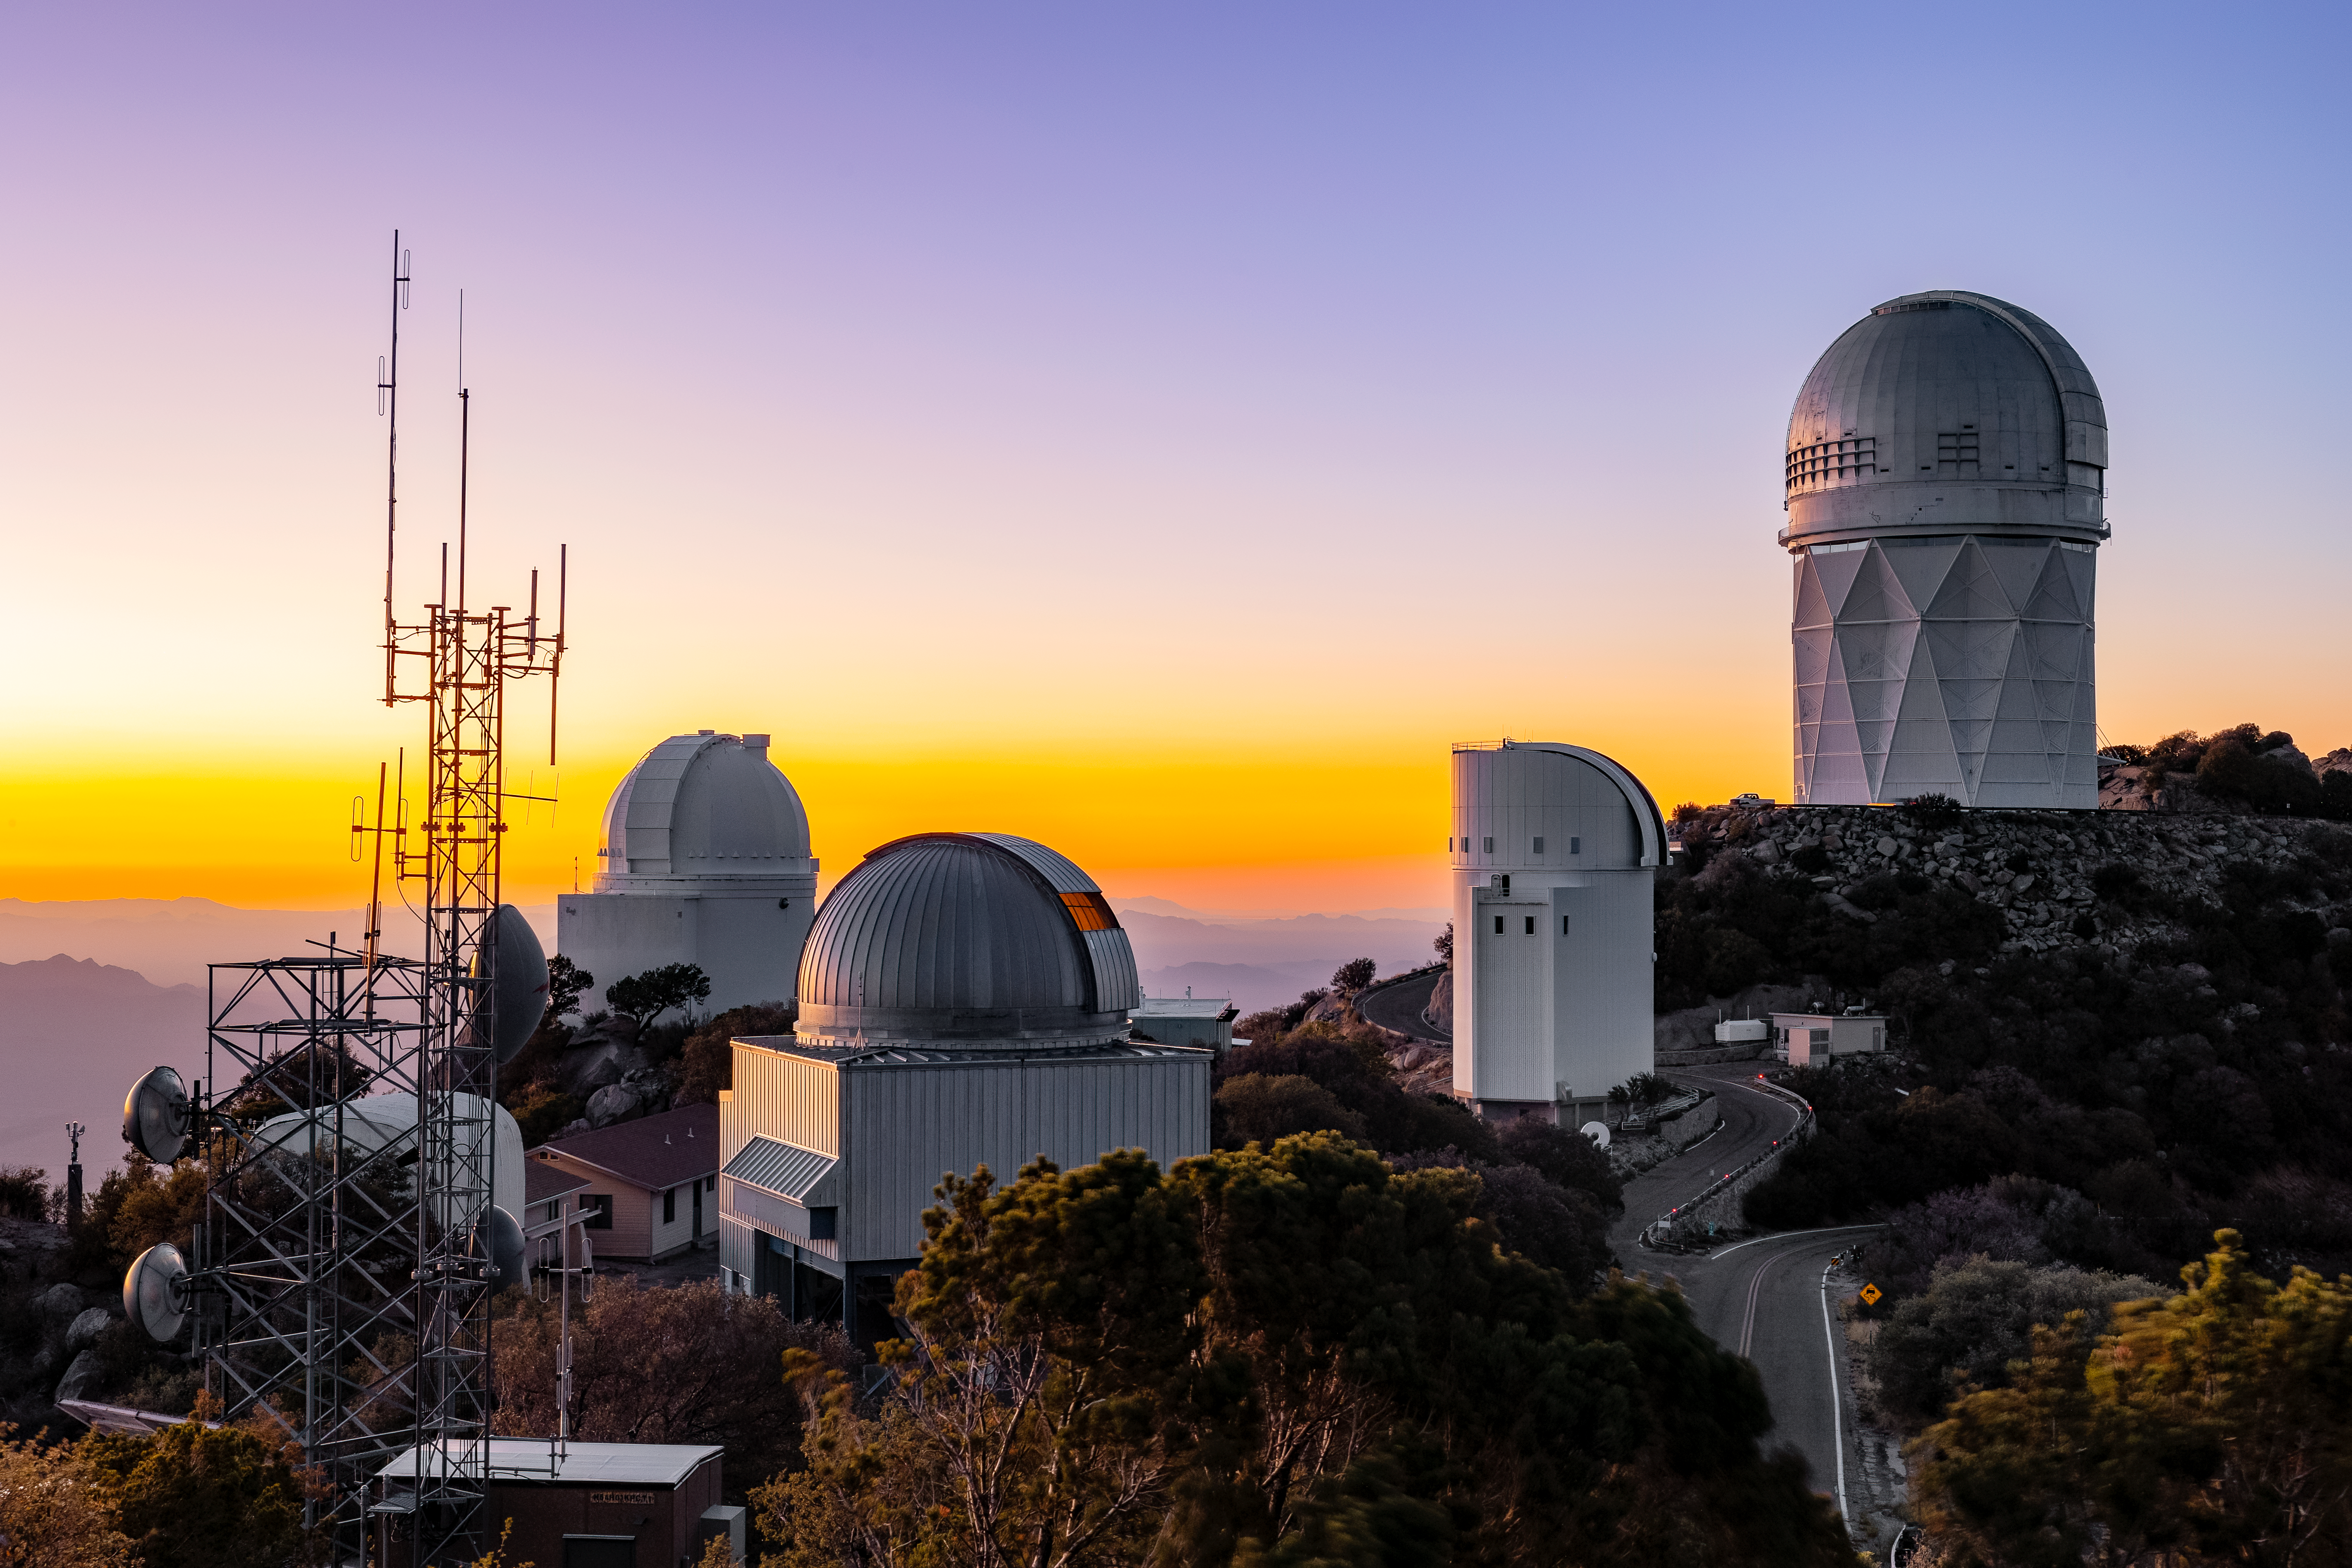

Dreamy Sunset at KPNO

The sun sets at NSF Kitt Peak National Observatory behind the domes of the NSF Nicholas U. Mayall 4-meter Telescope, UA 0.9-meter Spacewatch Telescope, UA 1.8-meter Spacewatch Telescope, UArizona Bok 2.3-meter Telescope, and UA SuperLotis Telescope.

Credit: KPNO/NOIRLab/AURA/NSF/P. Marenfeld